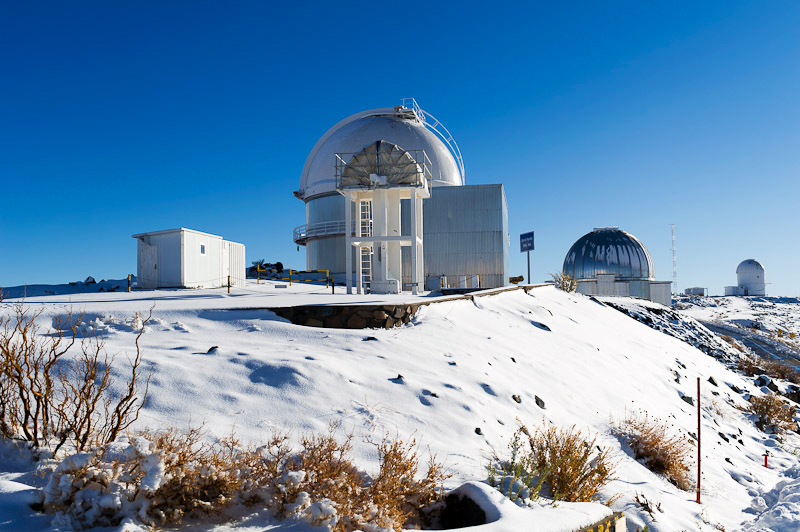

La Silla under snow

ESO operates the La Silla Paranal Observatory, providing some of the world's largest and most advanced observational facilities at three sites in Northern Chile: La Silla, Paranal and Chajnantor.

Credit: ESO/José Francisco Salgado (josefrancisco.org)